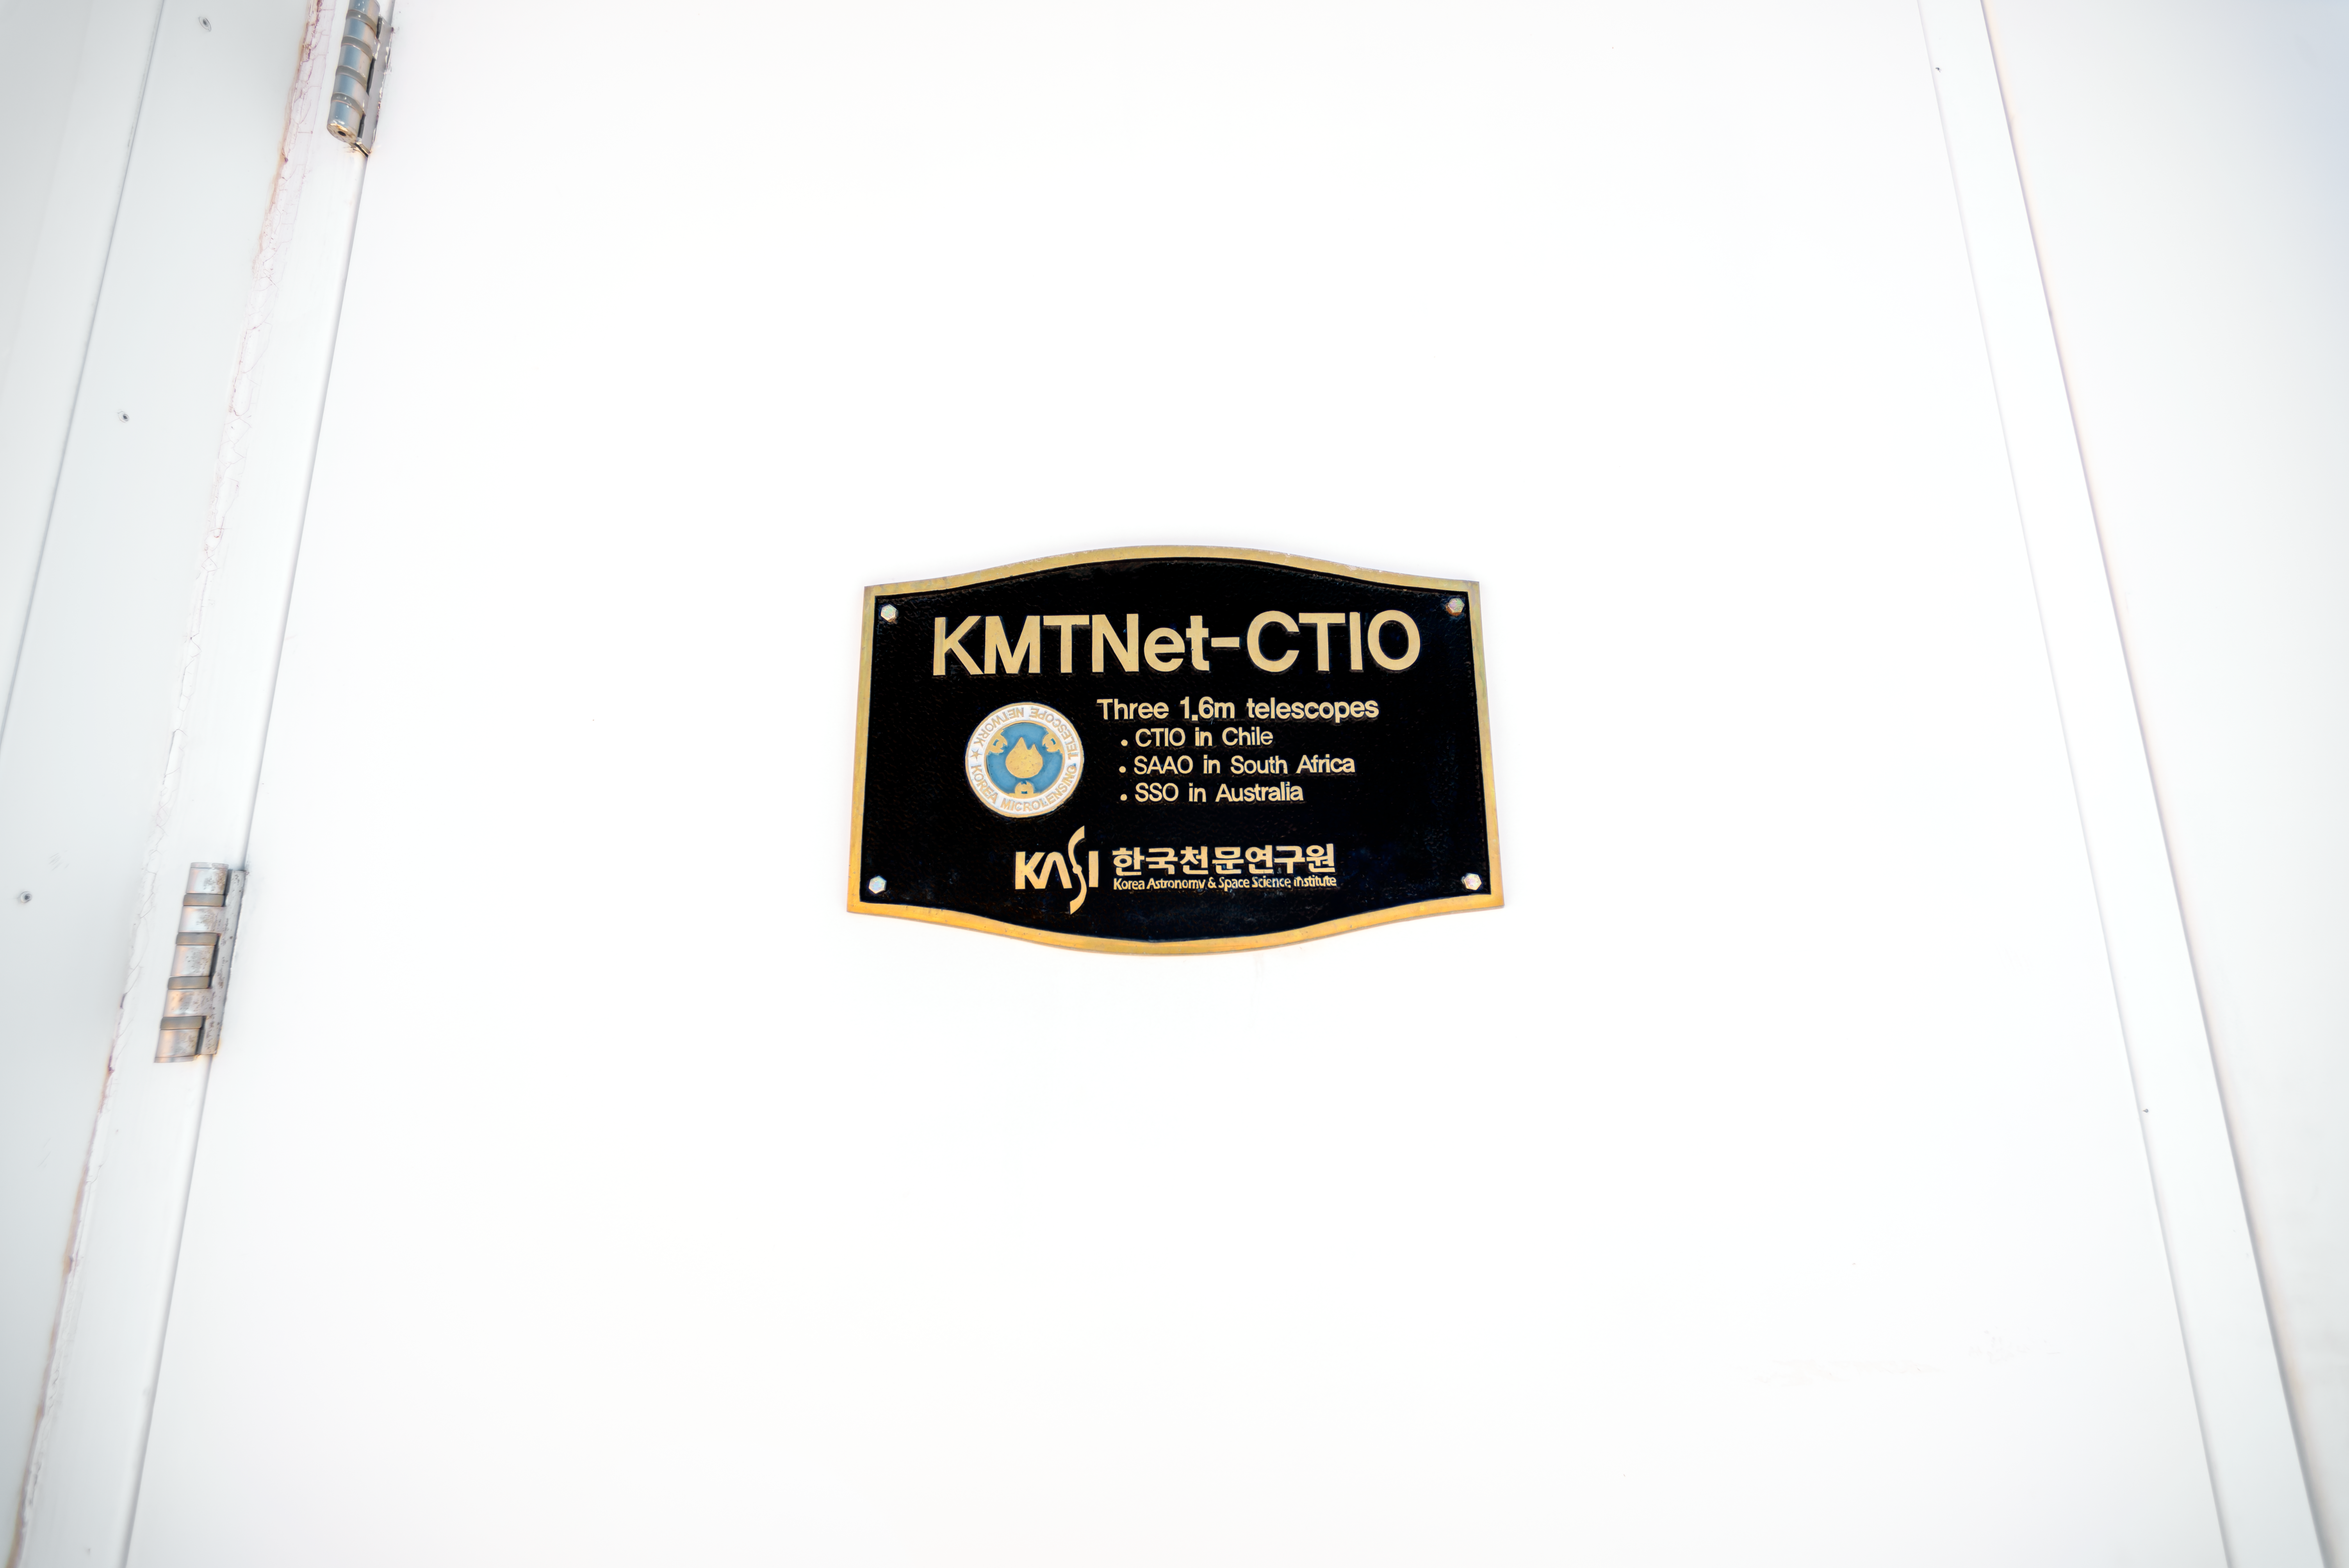

KMTNet 1.6-meter Telescope Plaque

This plaque appears on the door of the KMTNet 1.6-meter Telescope (part of the Korea Microlensing Telescope Network) at Cerro Tololo Inter-American Observatory (CTIO) in Chile.

Credit: CTIO/NOIRLab/NSF/AURA